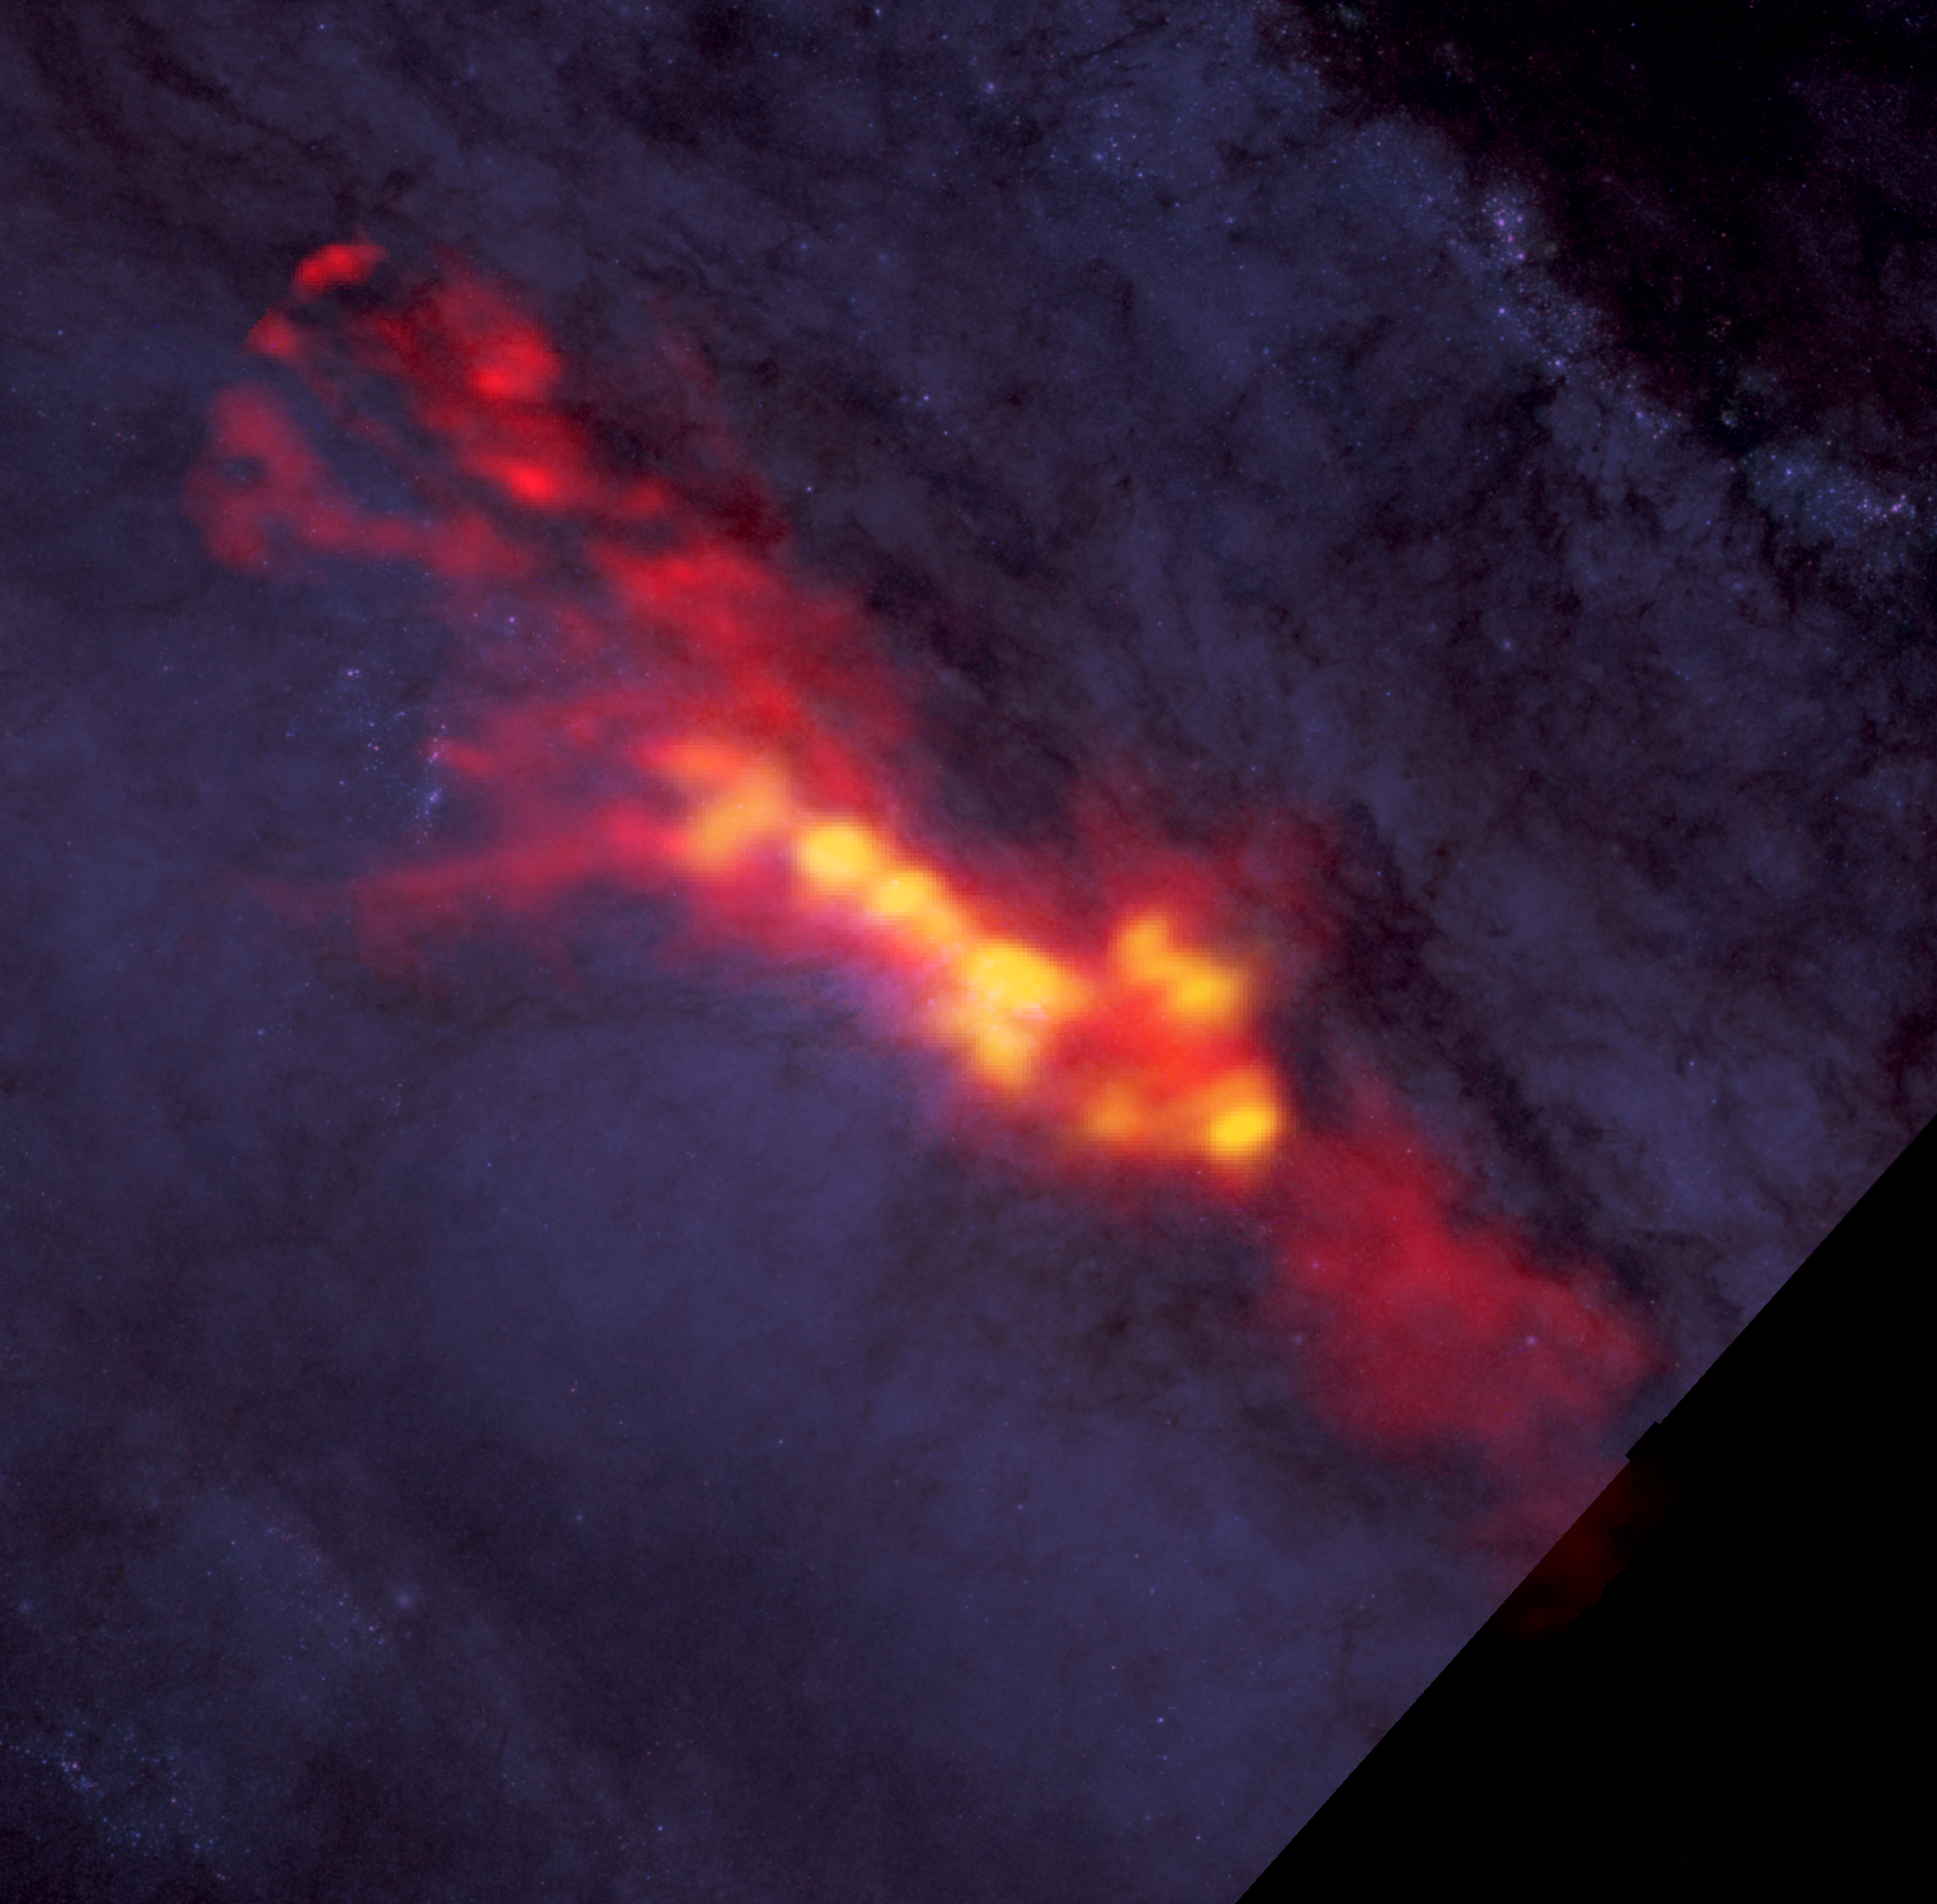

ALMA Sees Super Stellar Nurseries at Heart of Sculptor Galaxy

What is the recipe for starburst? Astronomers studied NGC 253 with ALMA to find out. These new ALMA data reveal a diffuse envelope of carbon monoxide gas (shown in red), which surrounds stellar nurseries -- regions of active star formation (in yellow). By dissecting these regions with ALMA, astronomers are uncovering clues to the processes and conditions that drive furious star formation. The ALMA data are superimposed on a Hubble image that covers part of the same region.

Credit: B. Saxton (NRAO/AUI/NSF); ALMA (NRAO/ESO/NAOJ); A. Leroy; STScI/NASA, ST-ECF/ESA, CADC/NRC/CSA